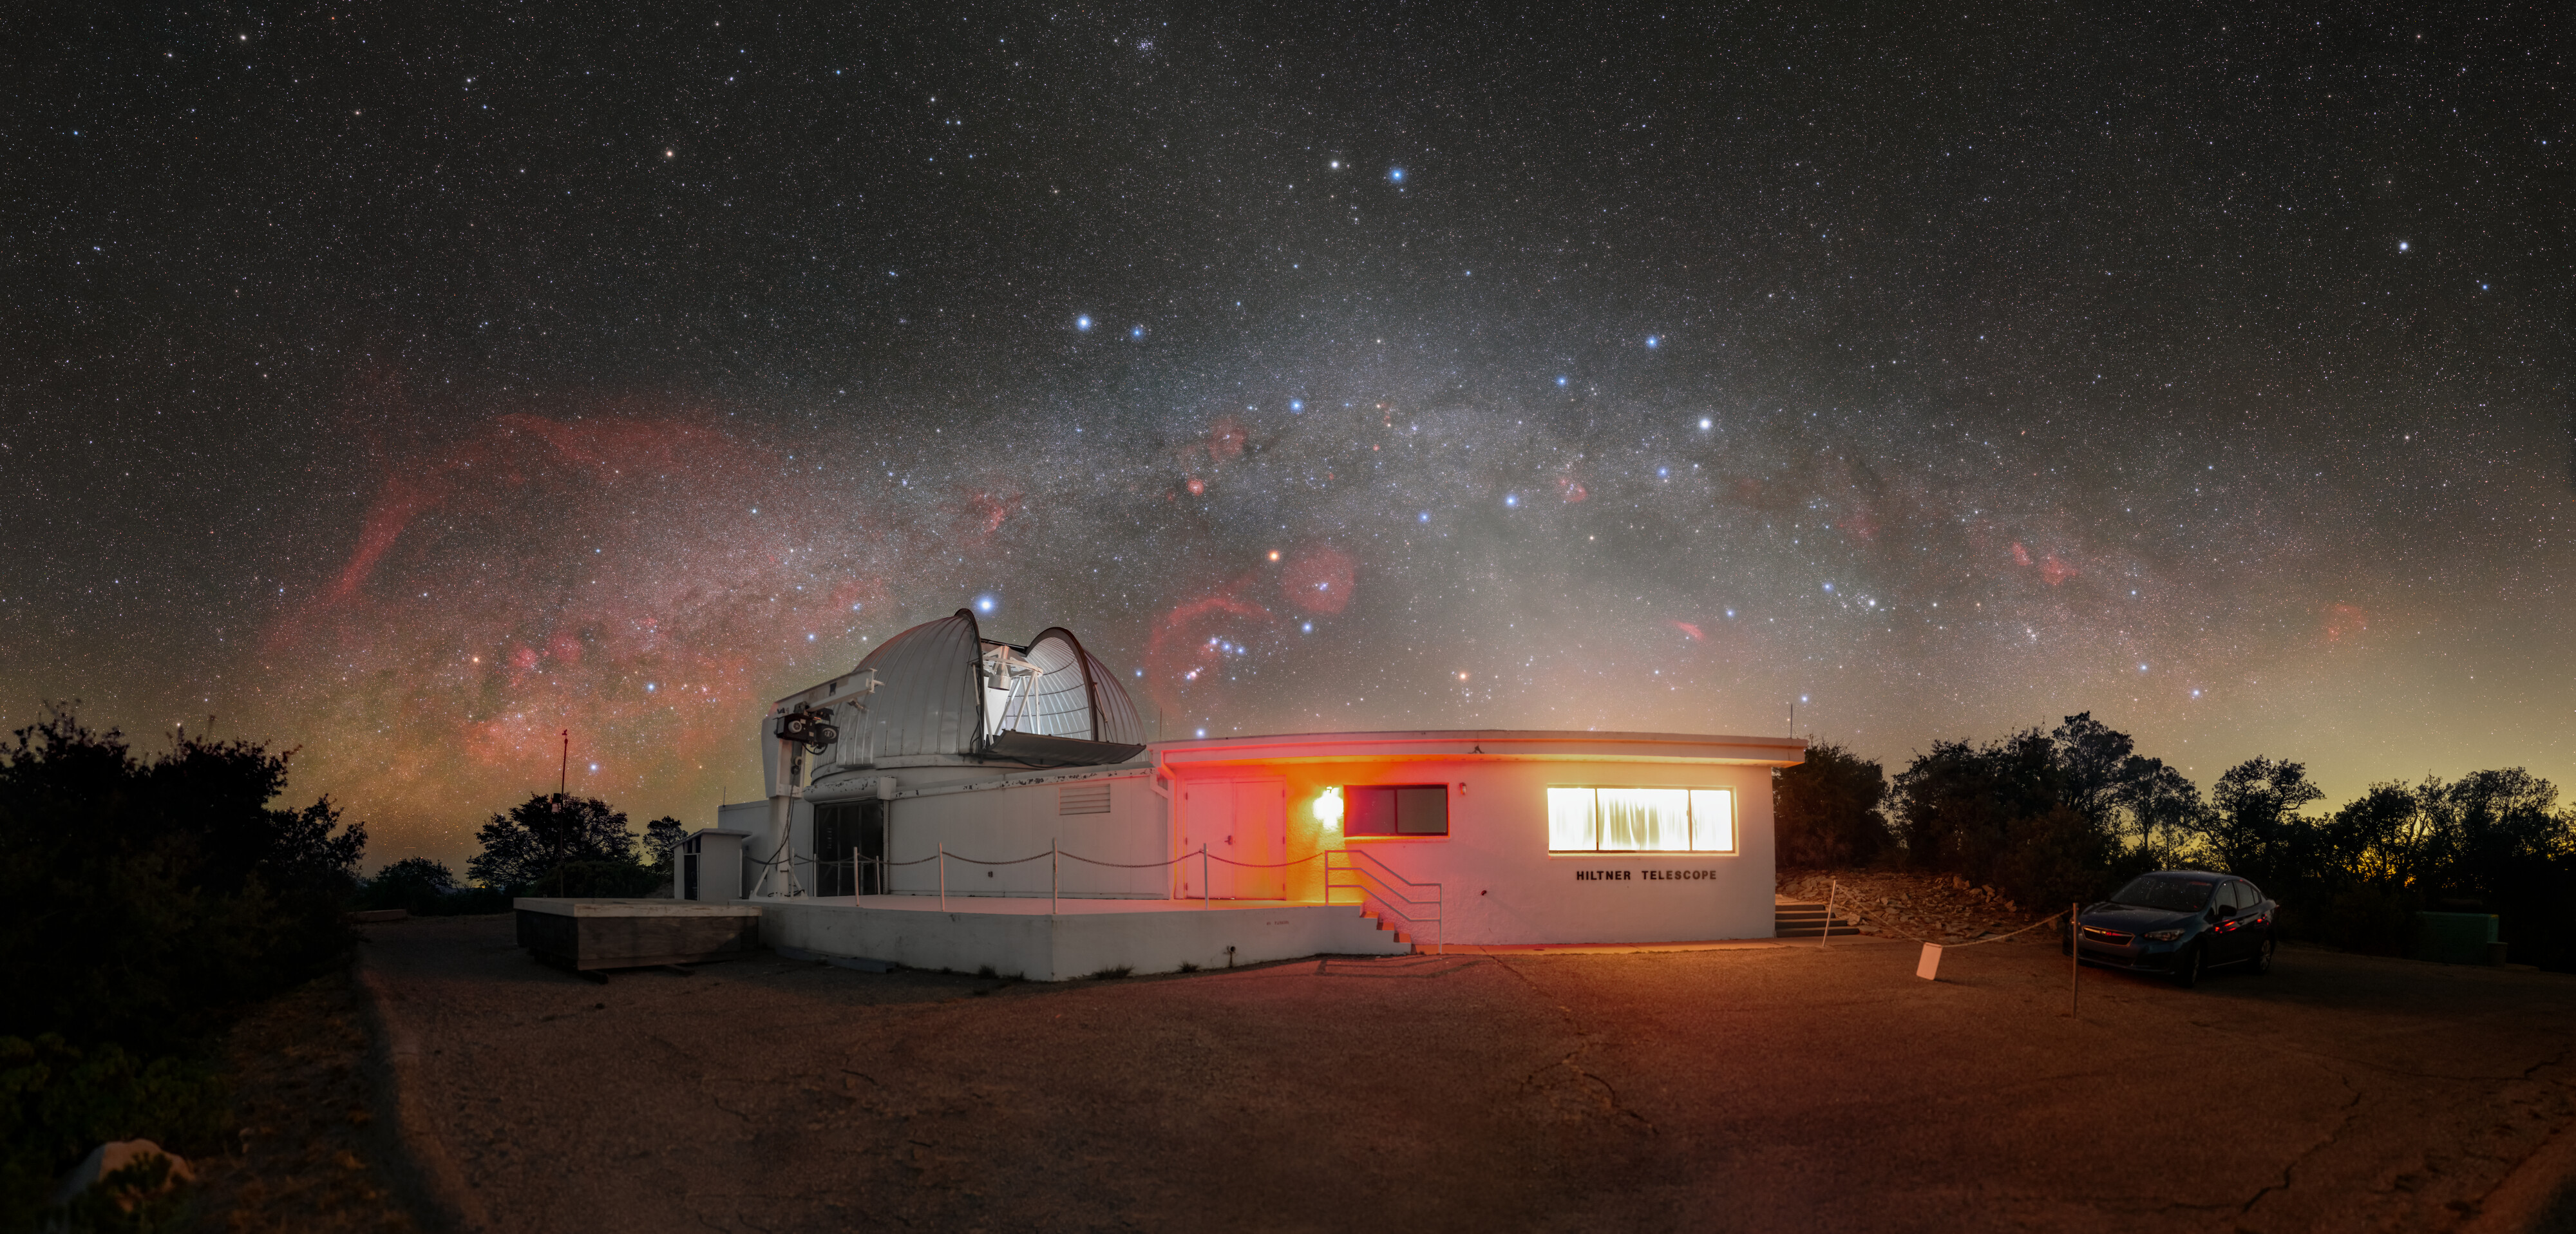

Glowing Red at Kitt Peak

Our home galaxy, the Milky Way, appears like a halo of light arching over the MDM Observatory’s Hiltner 2.4-meter Telescope at Kitt Peak National Observatory (KPNO), a Program of NSF NOIRLab. The whites of starlight and bluey black of shadowy trees feel commonplace on a dark night — but the reds in this image seem to cover the environment. What are the red clouds blooming in the sky? Why is there red light on the observatory?

The red clouds are emission nebulae, clouds of gasses that have been so energized that they have lost some or all of their electrons. These gasses then emit light at various wavelengths, hence the name. These clouds look red because of the abundance of hydrogen. The largest of these blooms, located at the left end of the arch, is the Gum Nebula.

What about the red lights on the ground? In order to function well during dark nights, astronomers need to preserve their night vision. They use red light because it does not disrupt their night vision as much as other colors of light. The very long exposure greatly enhances the faint light from the building and dome.

Credit: KPNO/NOIRLab/NSF/AURA/T. Slovinský